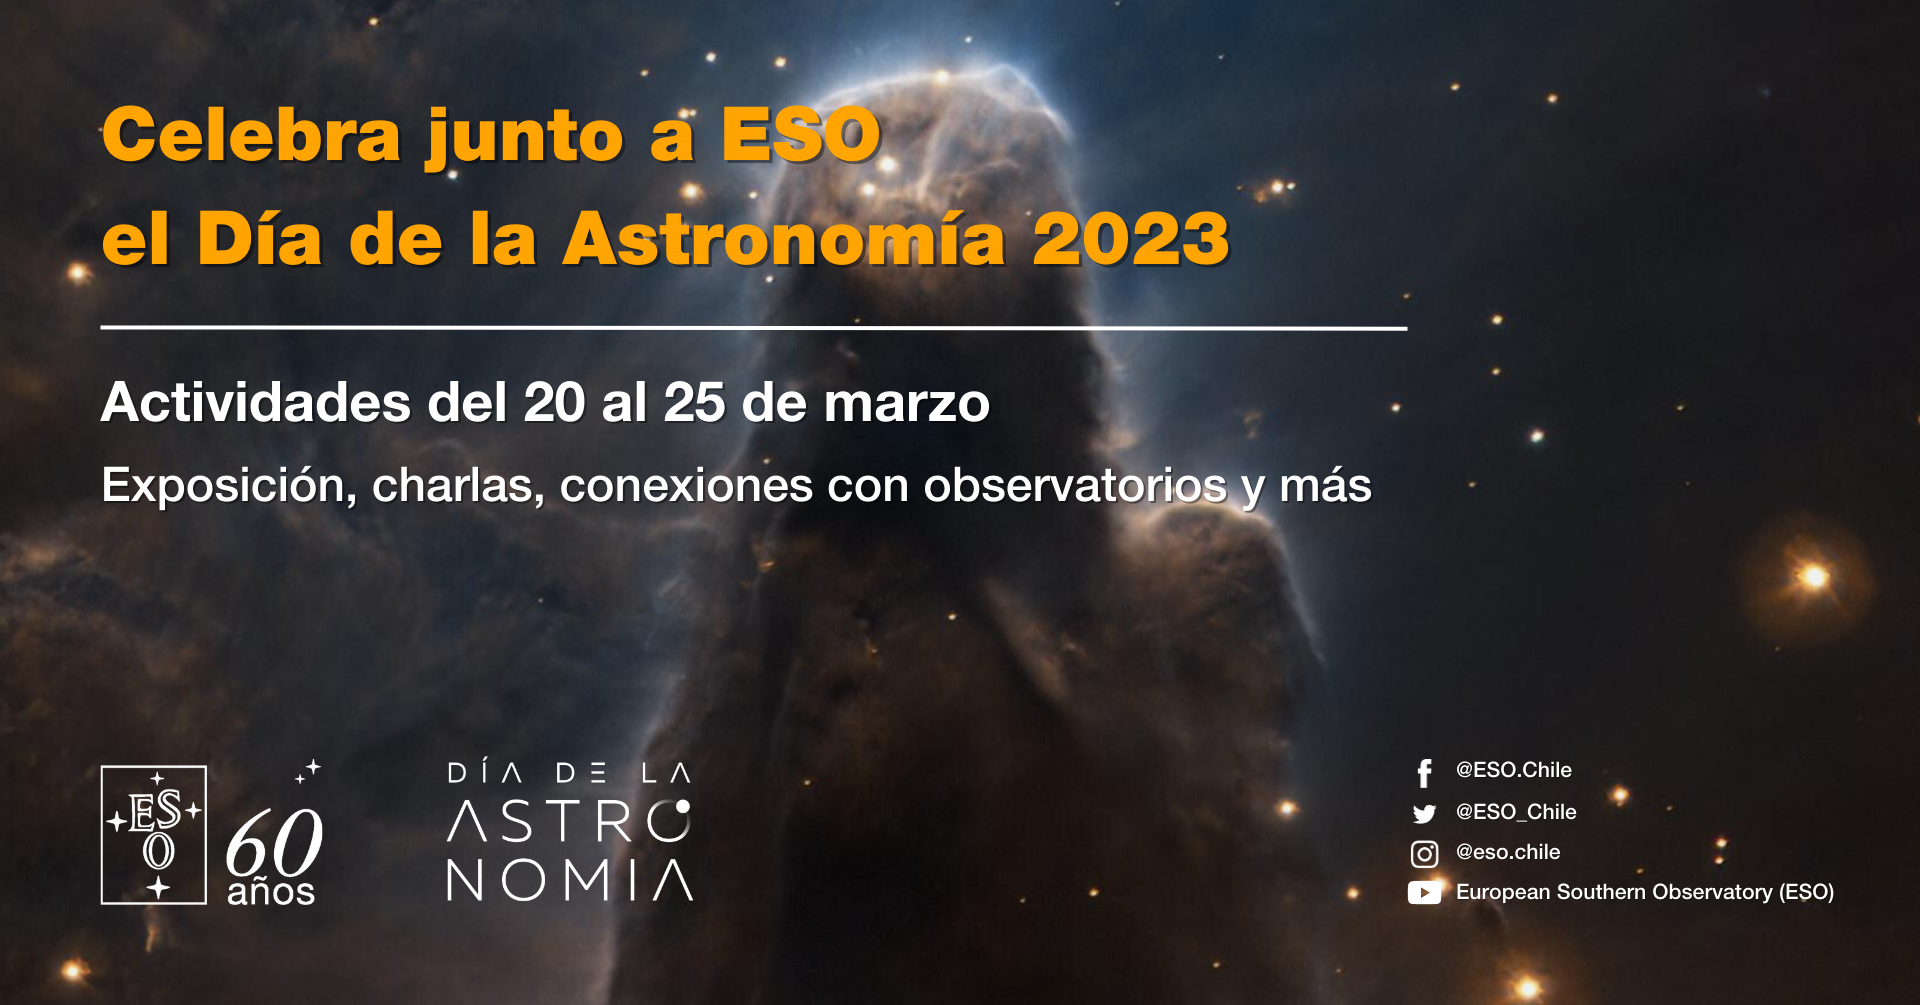

Día de la Astronomía 2023

Día de la Astronomía 2023.

Credit: ESO